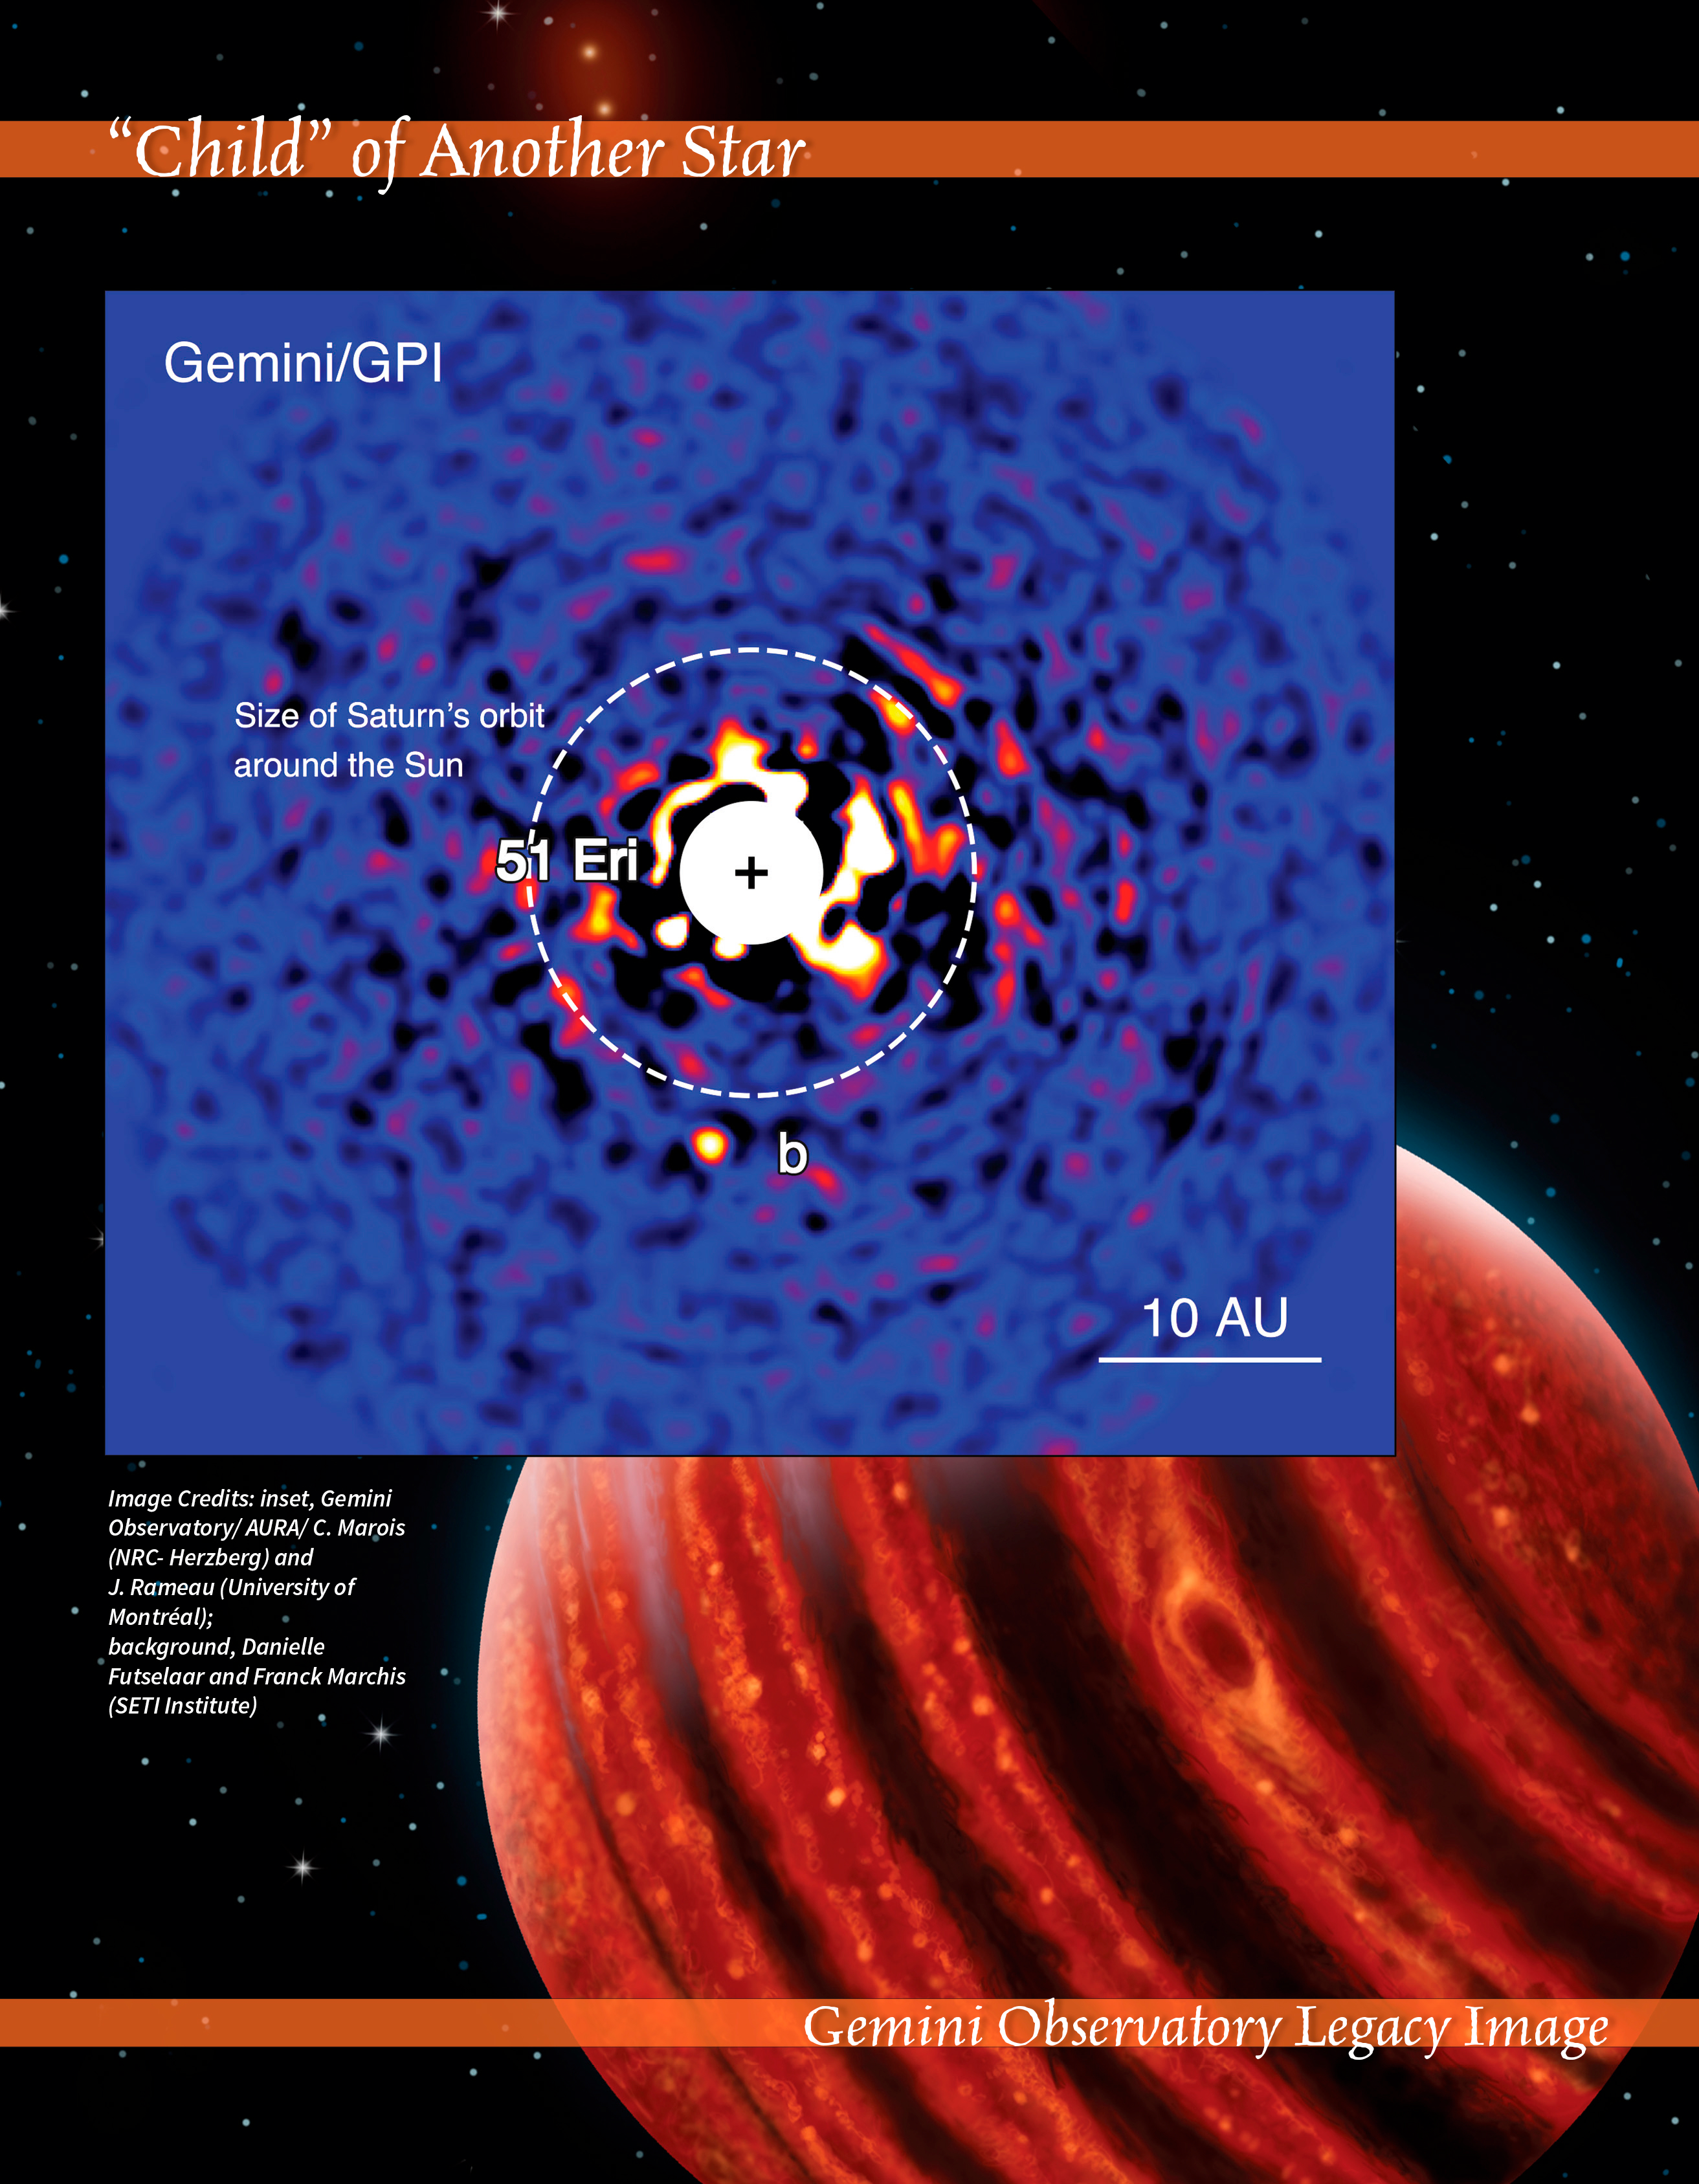

Child of Another Star

This dual portrait shows the discovery image of exoplanet 51 Eridani b (51 Eri b; labelled “b” in the top image) and an artist’s visualization of the exoplanet in nearinfrared light, which shows hot layers deep in its atmosphere glowing through clouds.

The discovery was made using the Gemini Planet Imager (GPI) — the most powerful of its kind — on the Gemini South telescope in Chile. GPI uses the most advanced adaptive optics technologies to achieve unprecedented performance. The starlight is blocked by a coronagraph to mask and diminish the primary star’s glare, revealing faint point sources close to the star.

51 Eri b is unique in many aspects: It’s the least-massive exoplanet definitively imaged to date (earlier instruments would not have been sensitive enough to detect it); the giant planet’s clouds are among the most tenuous known, allowing studies deep into Its atmosphere; and the object resembles what Jupiter might have looked like soon after its formation.

Because of its age, this young cousin of our own Jupiter is still hot and carries information on the way it was formed some 20 million years ago.

Credit: International Gemini Observatory